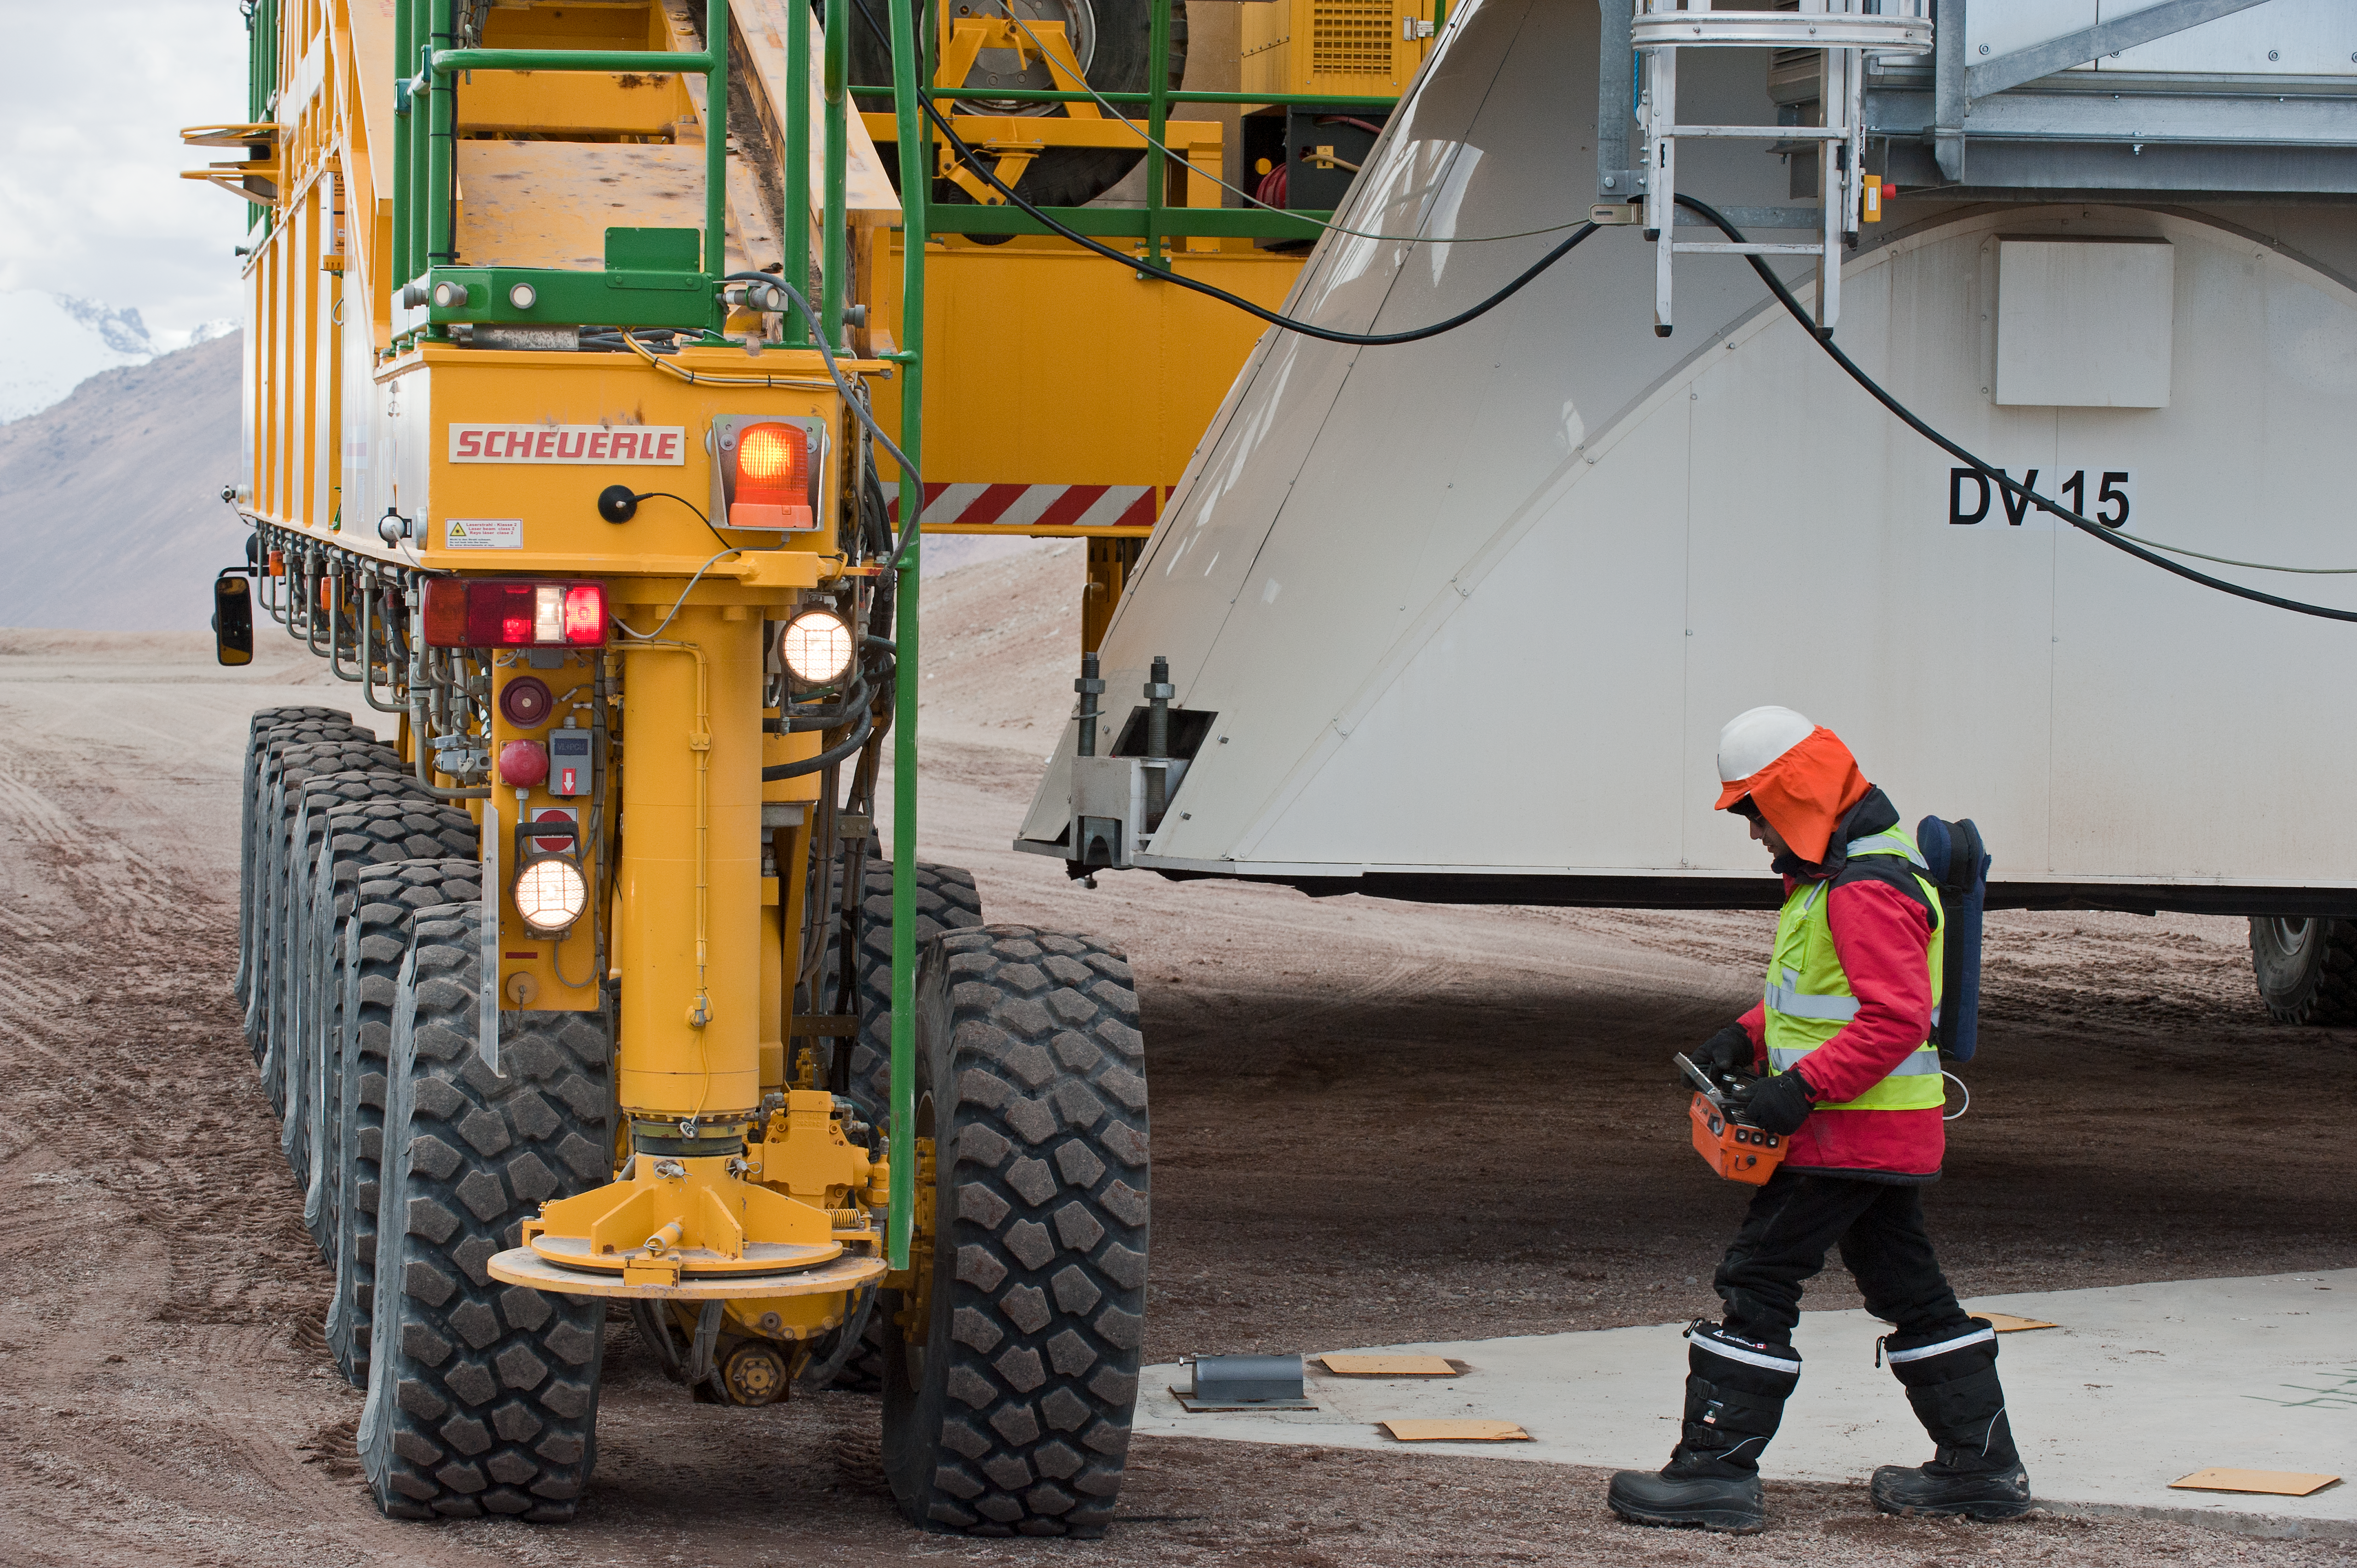

ALMA high site

Patricio Saavedra, a 22 wheel transporter operator, working with oxygen at 5000m.

Credit: ESO/Max Alexander